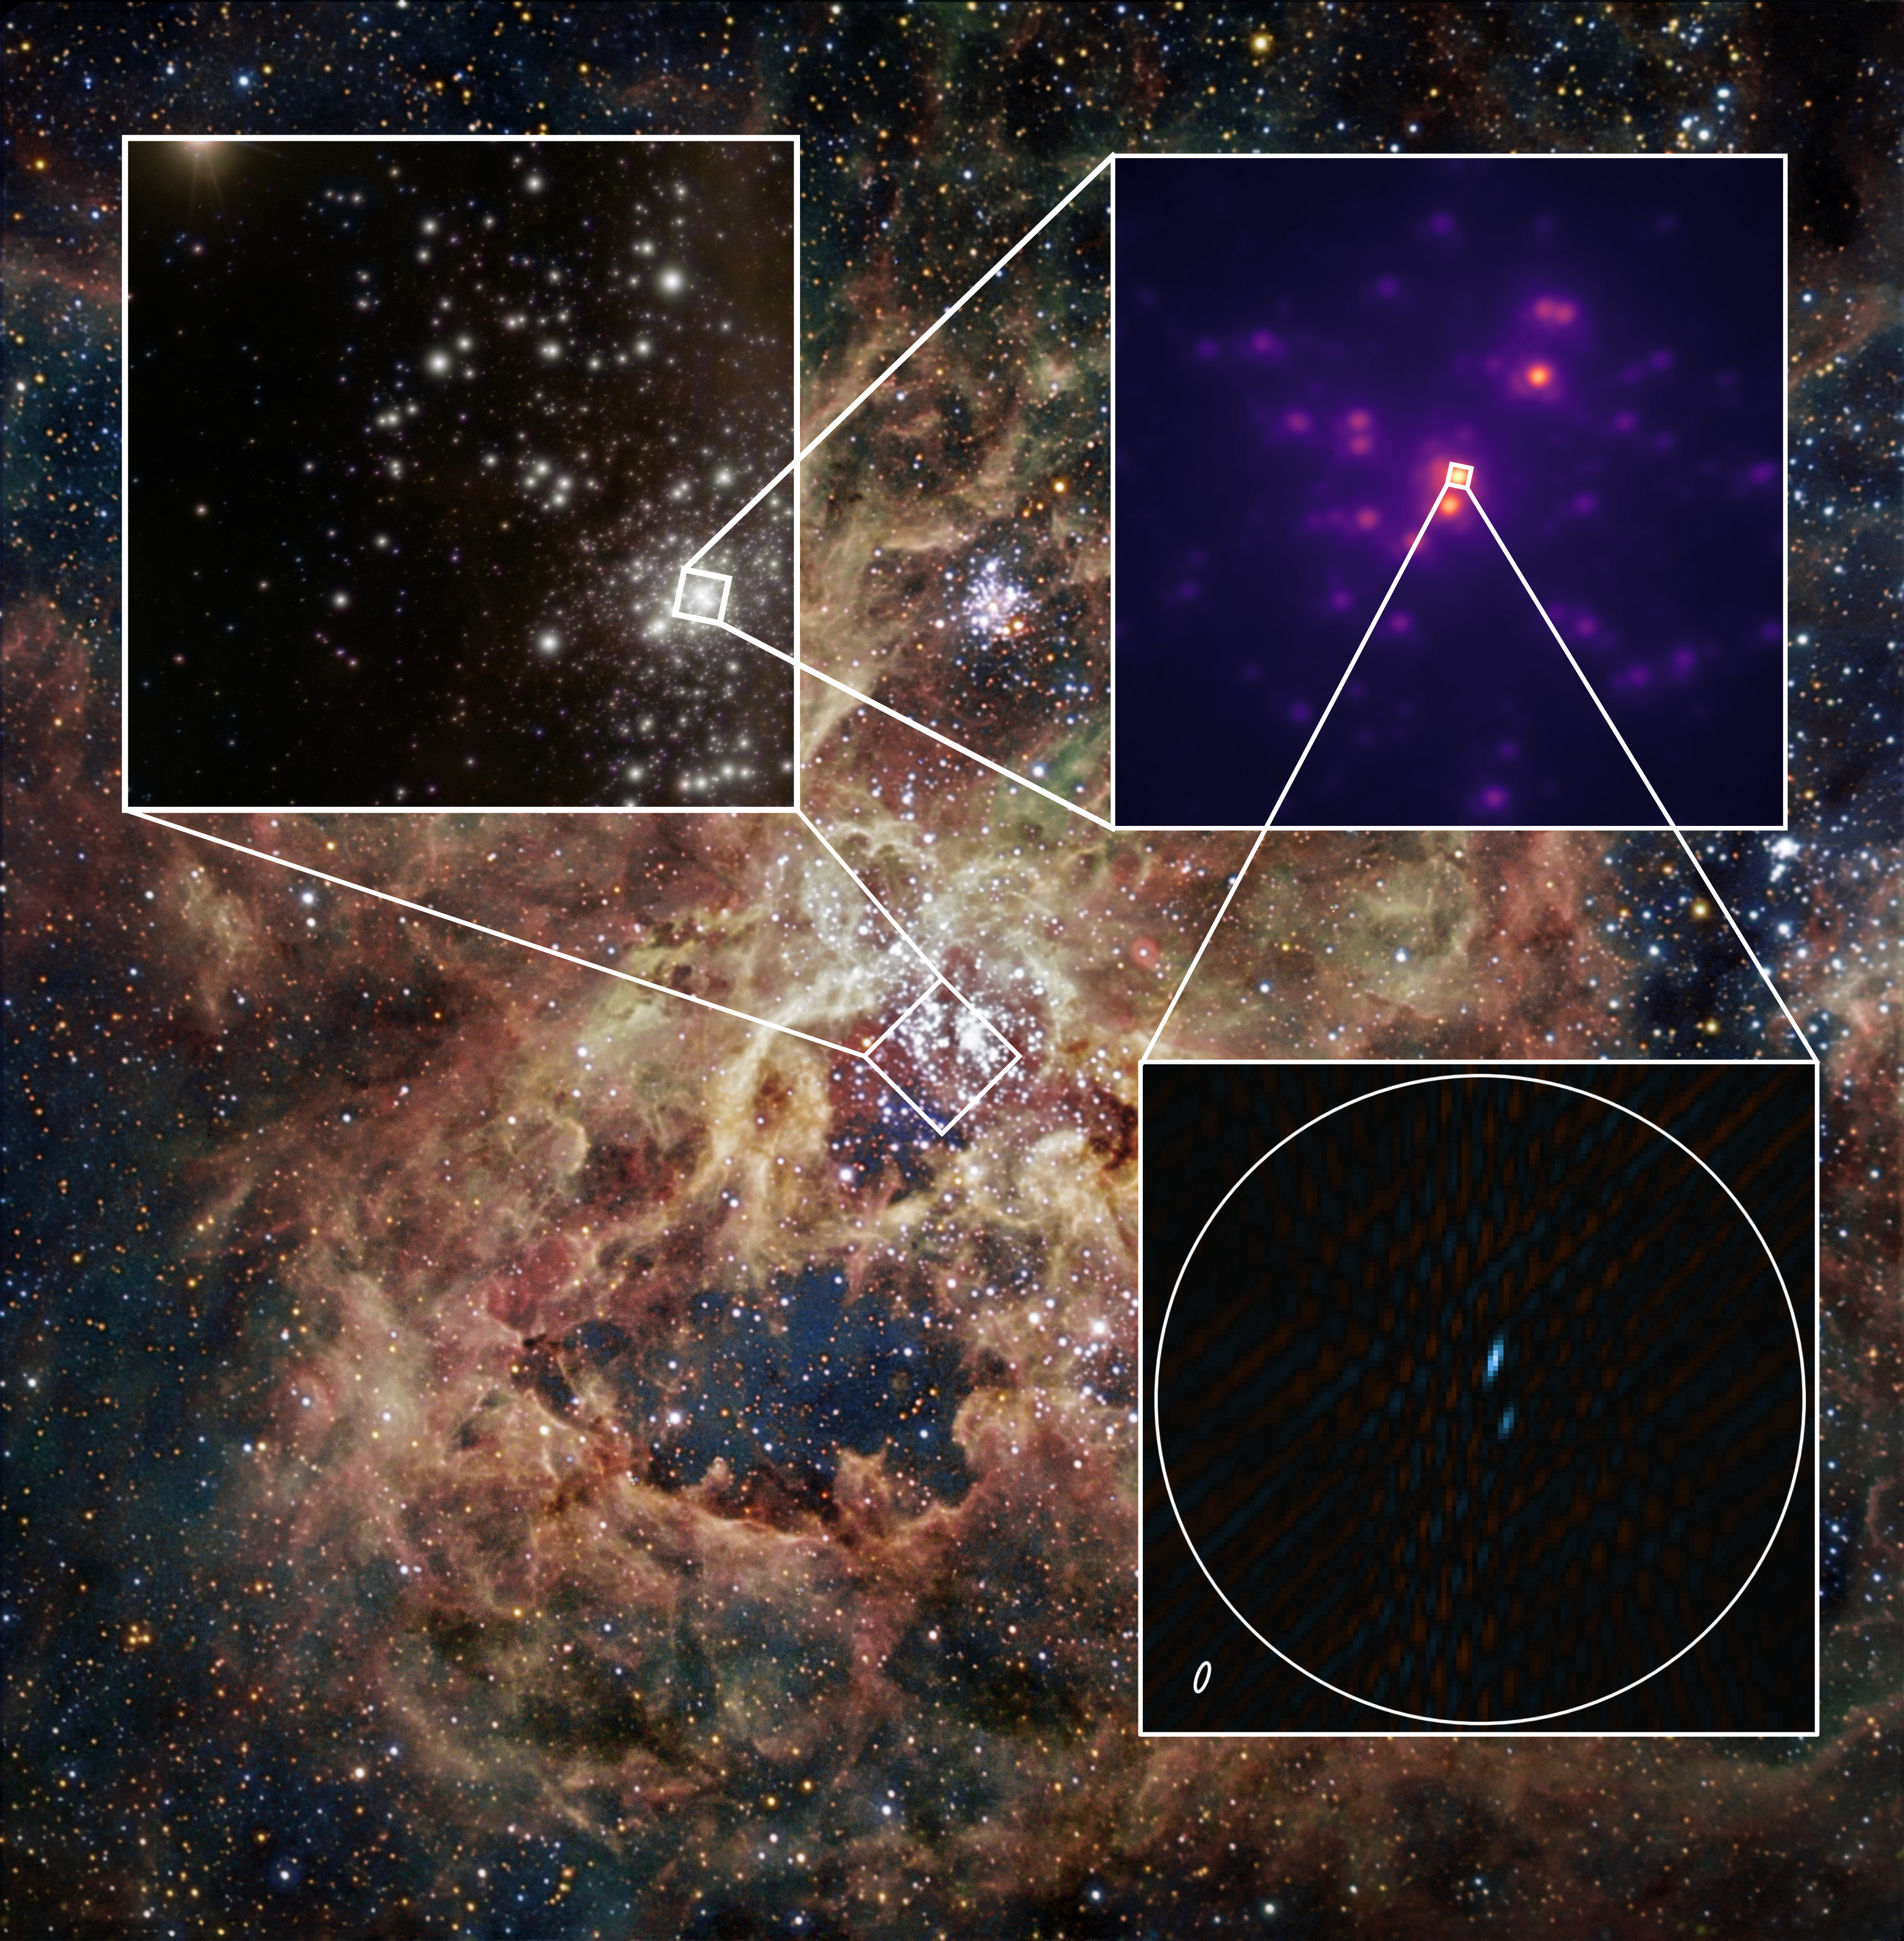

Binary star imaged by GRAVITY+

This image, one of the first obtained with VLTI/GRAVITY+ working with four lasers, shows a binary star in the central region of the Tarantula Nebula, a star-forming region in the Large Magellanic Cloud. The binary was originally thought to be an extremely massive star, but the new observations now reveal that it is a binary. This showcases the stunning capabilities and scientific potential of the upgraded VLTI.

The background image is a wide-field view of the Tarantula nebula taken with the 1.5 Danish telescope at ESO’s La Silla Observatory. The first inset shows a closeup of the central stellar cluster obtained with ESO’s Very Large Telescope at Paranal Observatory. We then see an even closer look taken with the GRAVITY+ acquisition camera, and finally the binary star itself. The small ellipse in this last inset represents the resolution of GRAVITY+.

Credit: ESO/GRAVITY+ Collaboration. Background images: ESO/IDA/Danish 1.5 m/R. Gendler, C. C. Thöne, C. Féron, and J.-E. Ovaldsen/P. Crowther/C.J. Evans